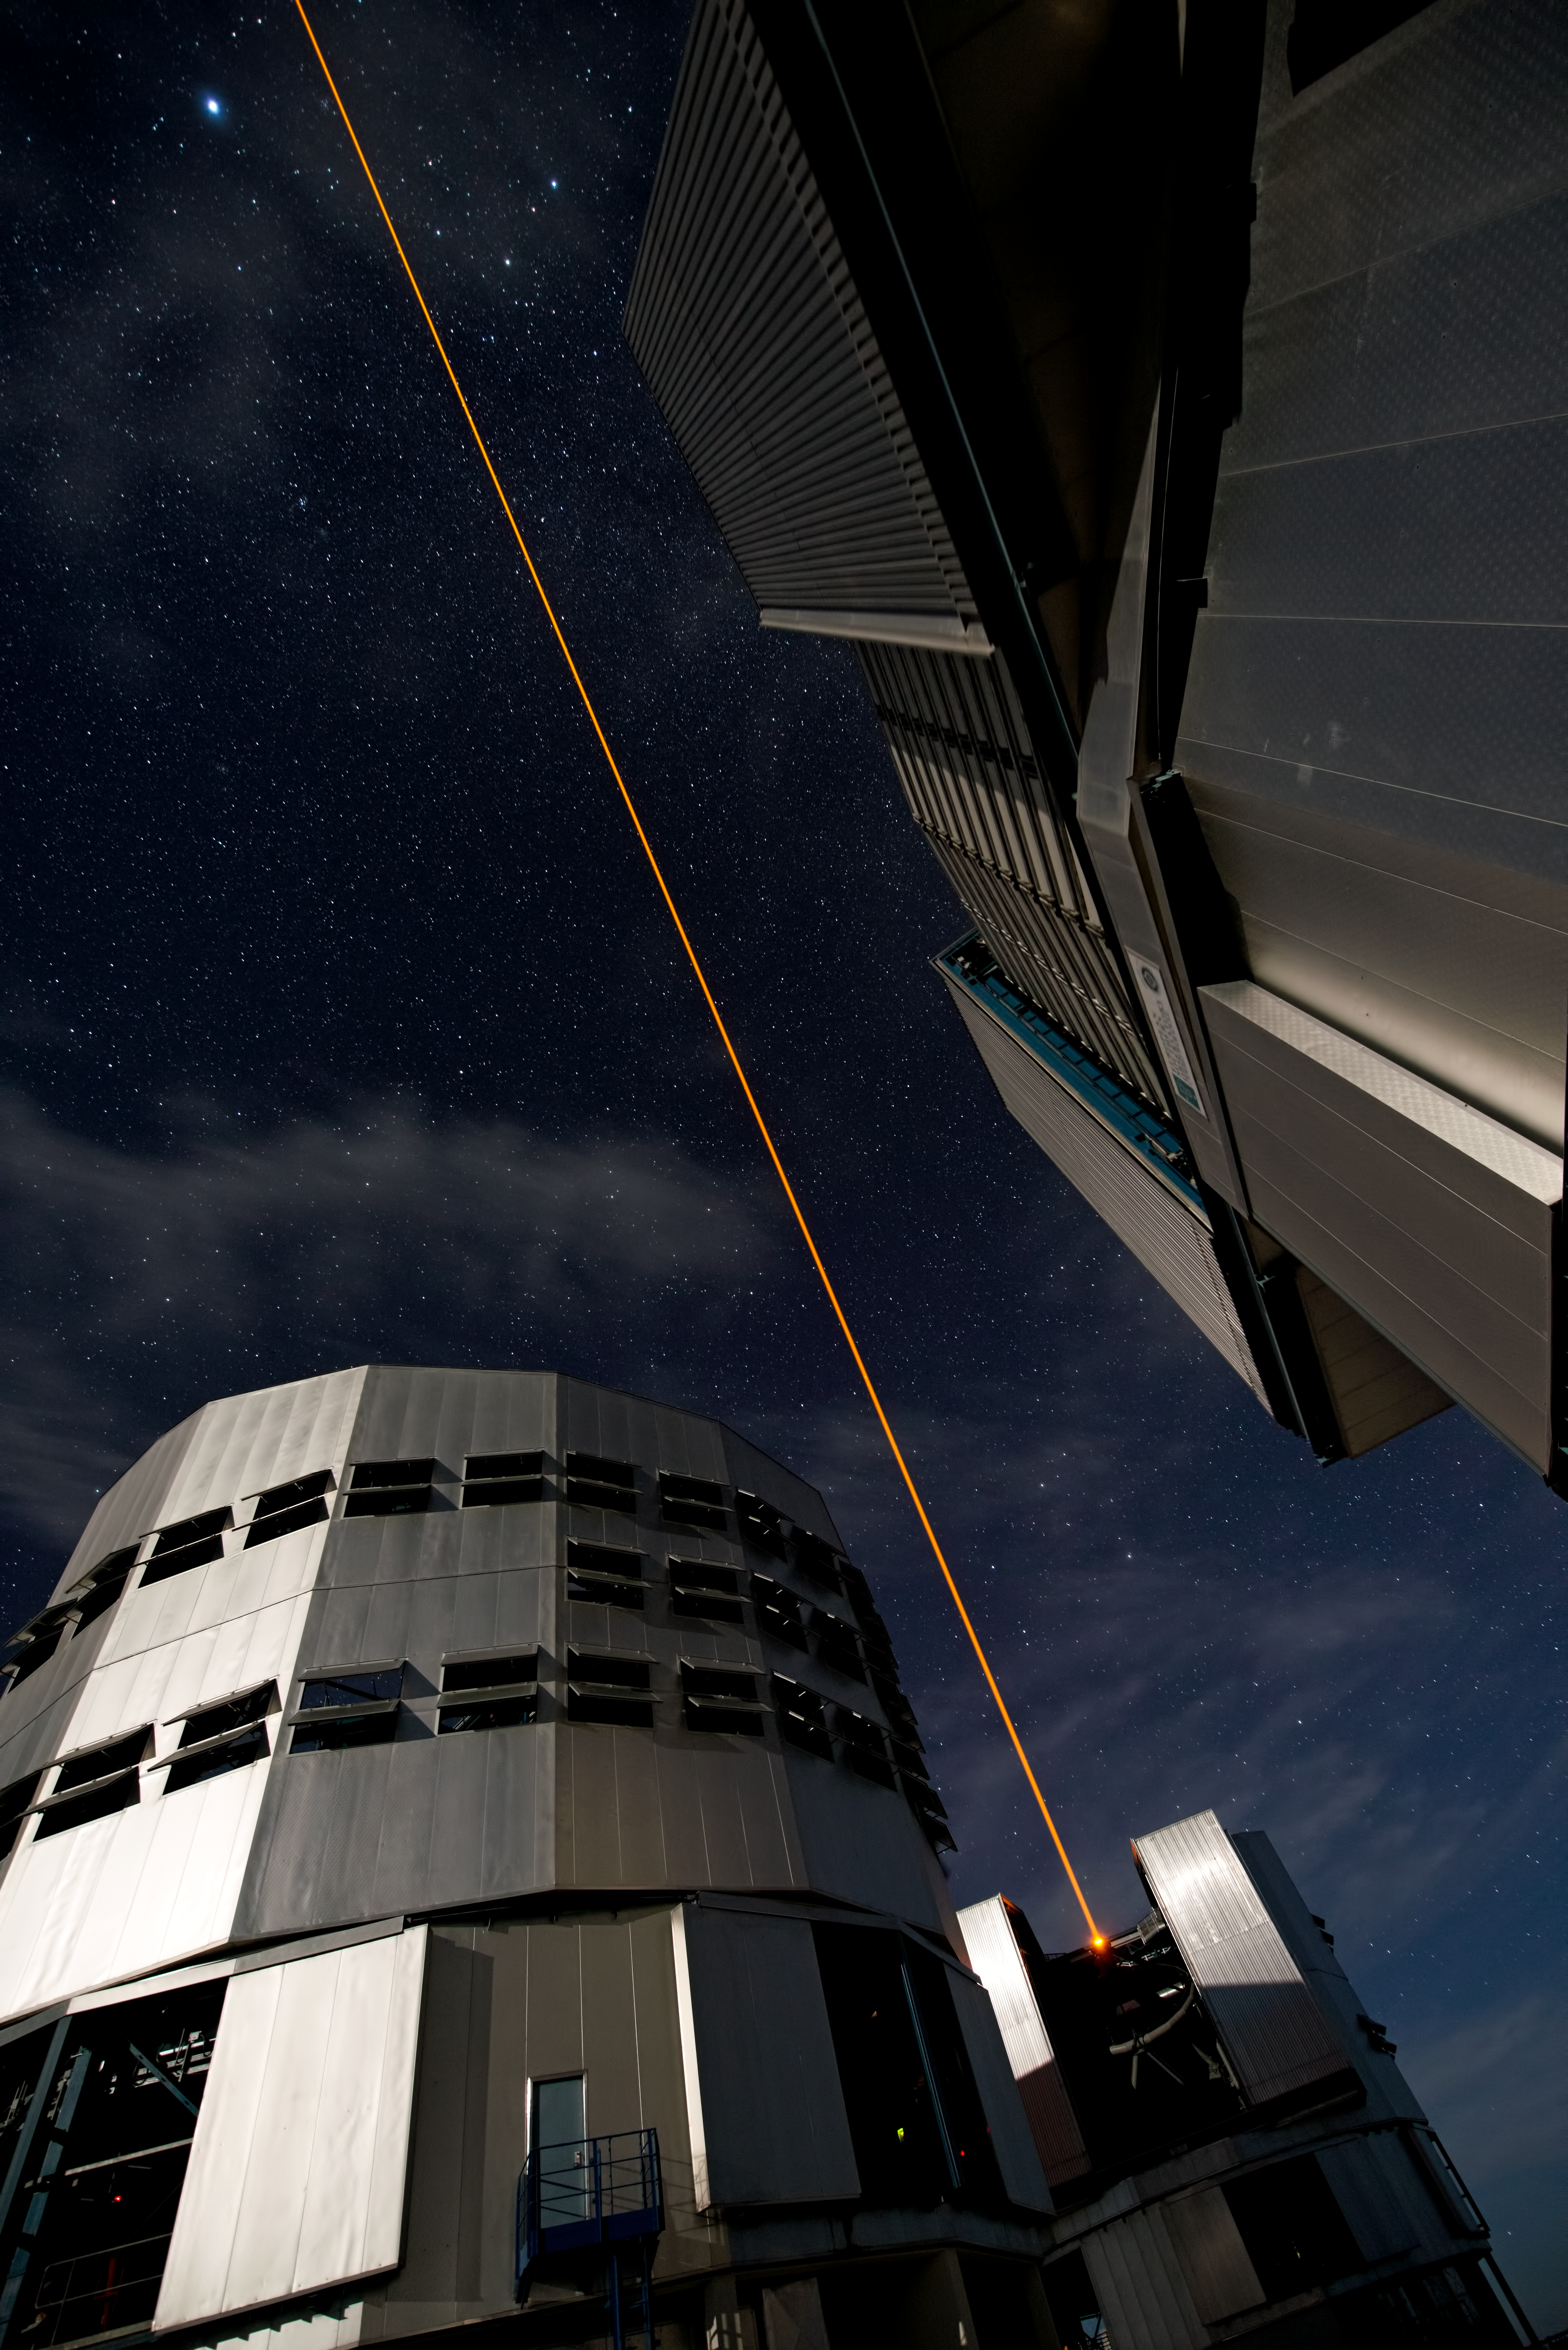

PARLA laser at the VLT

The PARLA laser is used to generate an artificial star about 90 kilometres up in the atmosphere. By creating and observing such a bright point of light astronomers can probe the turbulence in the layers of the atmosphere above the telescope. This information is then used to adjust deformable mirrors in real time in order to correct most of the disturbances caused by the constant movement of atmosphere and create much sharper images. Read more on the ESO announcement ann13010.

Credit: ESO/G.Hüdepohl (atacamaphoto.com)